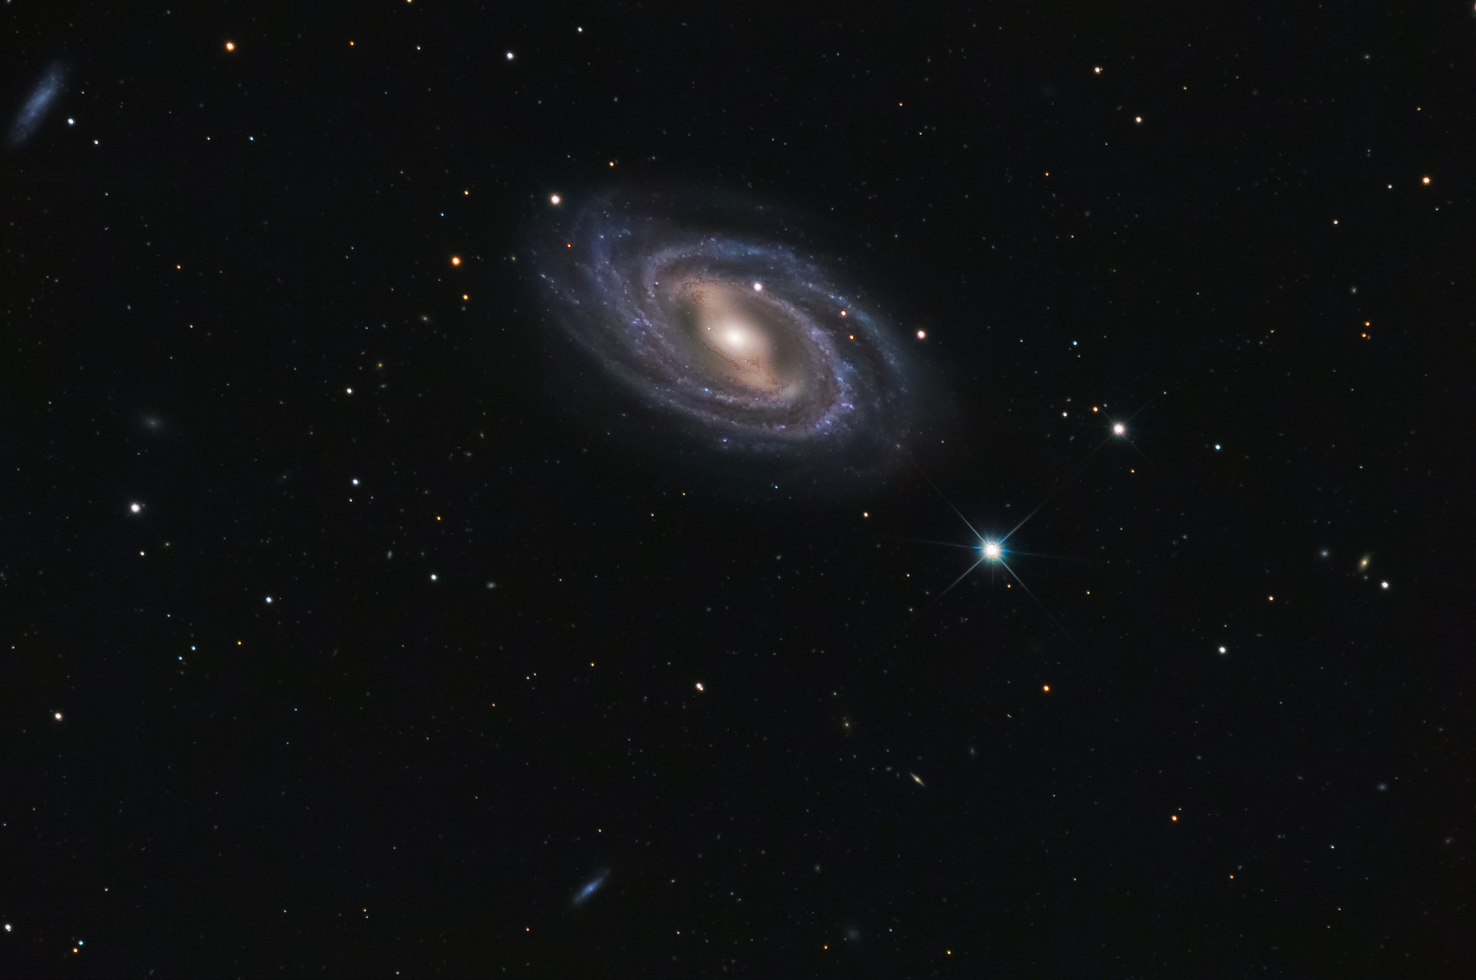

M109

M109 is a very dim barred spiral galaxy. Both the central nucleus and outer arms are fairly smooth- devoid of hotspots of star formation. It is estimated that this galaxy is 50 million light years away from us. This image does well to show some detail in the bluer arms with a more yellow interior. To do this galaxy justice longer exposures will be necessary. Other barred spirals in the Messier catalogue include M91, M95 and M58.

This image was taken as part of Advanced Observing Program (AOP) program at Kitt Peak Visitor Center during 2014.

Credit: KPNO/NOIRLab/NSF/AURA/George Hatfield and Flynn Haase